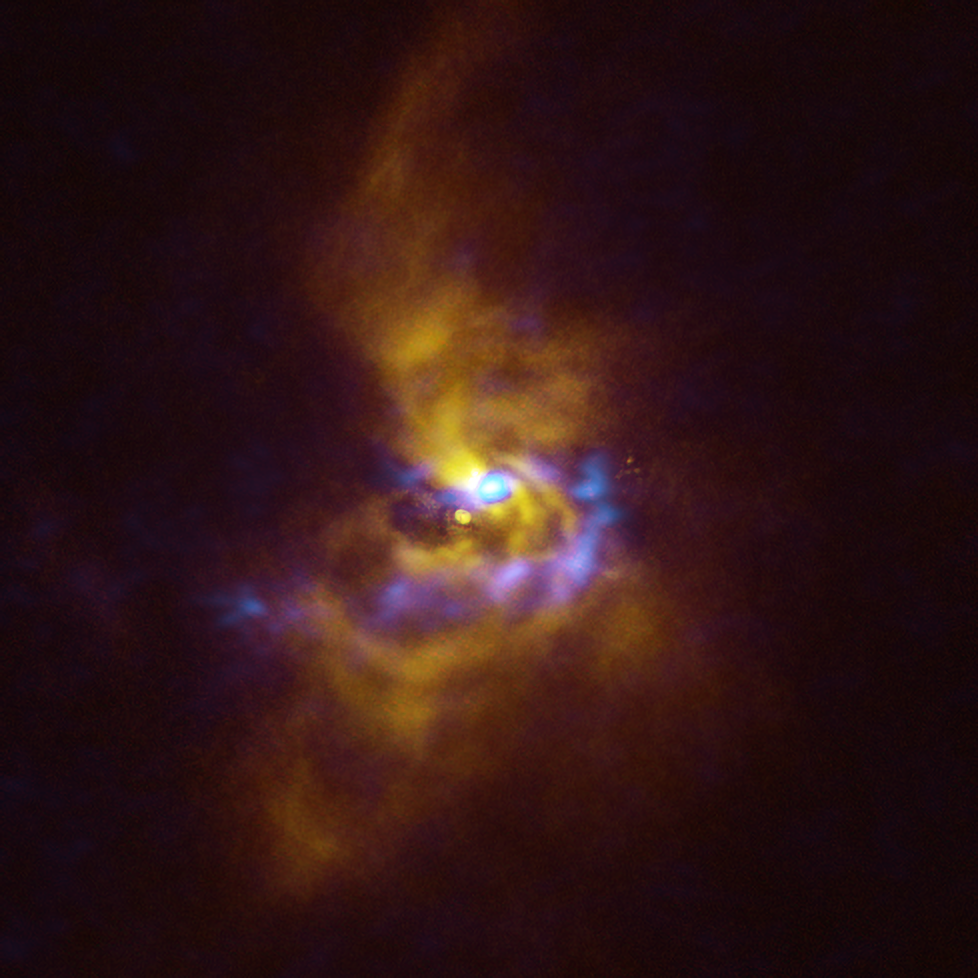

Combined SPHERE and ALMA image of material orbiting V960 Mon

At the centre of this image is the young star V960 Mon, located over 5000 light-years away in the constellation Monoceros. Dusty material with potential to form planets surrounds the star.

Observations obtained using the Spectro-Polarimetric High-contrast Exoplanet REsearch (SPHERE) instrument on ESO’s VLT, represented in yellow in this image, show that the dusty material orbiting the young star is assembling together in a series of intricate spiral arms extending to distances greater than the entire Solar System.

Meanwhile, the blue regions represent data obtained with the Atacama Large Millimeter/submillimeter Array (ALMA), in which ESO is a partner. The ALMA data peers deeper into the structure of the spiral arms, revealing large dusty clumps that could contract and collapse to form giant planets roughly the size of Jupiter via a process known as “gravitational instability”.

Credit: ESO/ALMA (ESO/NAOJ/NRAO)/Weber et al.